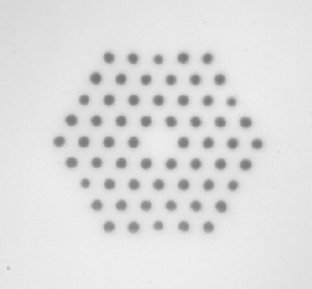

Photonic crystal optical fibres

Technical information about Photonic cystal optical fibres is available on this link.

Credit: ESO